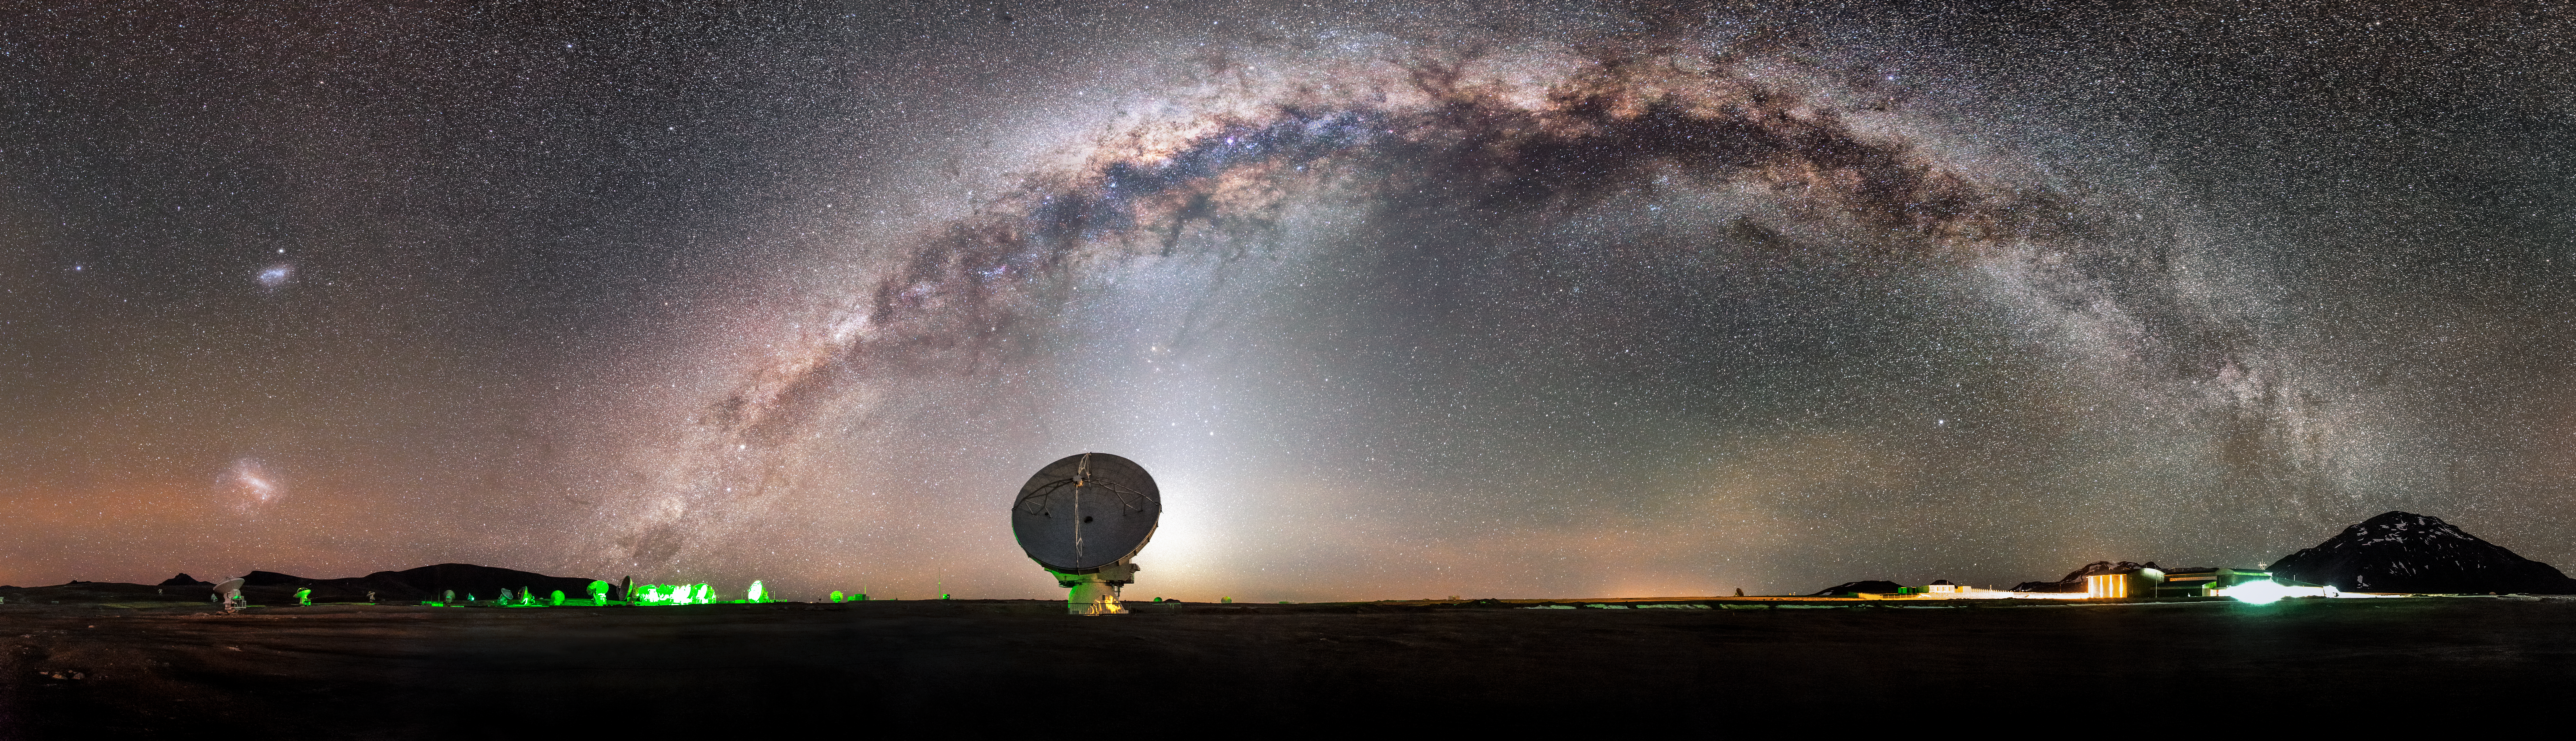

ALMA and the Milky Way

The Milky Way, majestic and magical, snakes across the sky in a glowing arc above the Chajnantor plateau in Chile's Atacama Desert. In the foreground is one of the more exotic inhabitants of this desolate region — one of the 66 dishes making up the Atacama Large Millimeter/submillimeter Array (ALMA).

Credit: ESO/M. Claro